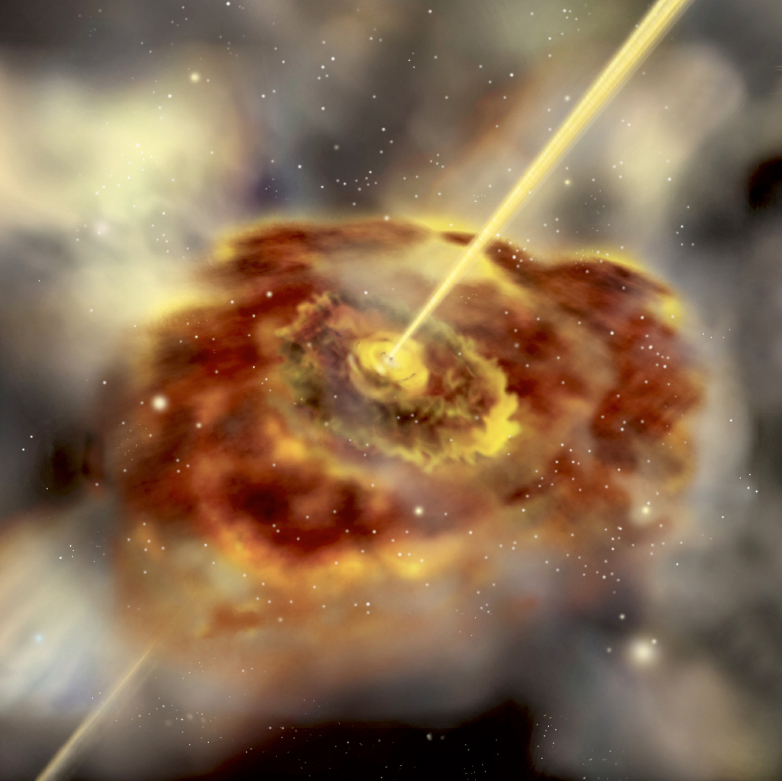

The inner part of an active galactic Nucleus (artist's impression)

Artist's impression of an active galaxy that has jets. The central engine is thought to be a supermassive black hole surrounded by an accretion disc and enshrouded in a dusty doughnut-shaped torus. The torus of dust and gas can be seen orbiting a flatter disc of swirling gas. In the centre, the supermassive black hole is surrounded by a flat accretion disc of rapidly orbiting material. The jets are emitted at right angles from the plane of the disc. Courtesy Aurore Simonnet, Sonoma State University.

Credit: ESO